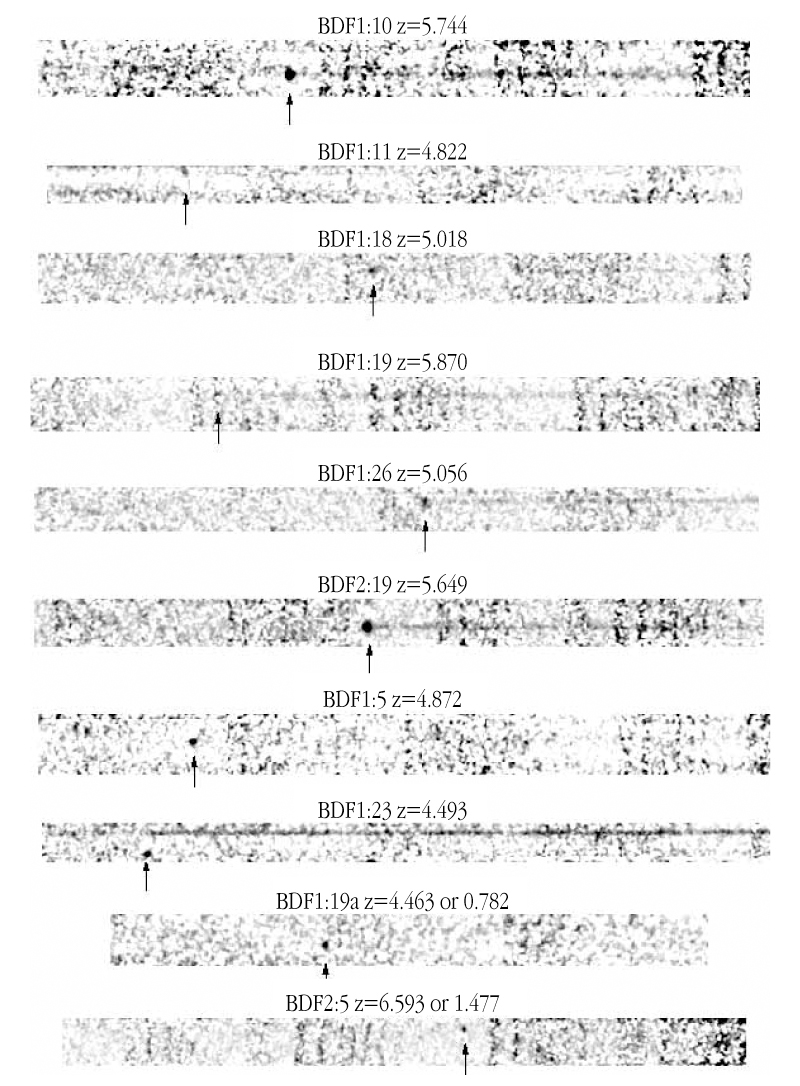

Spectra of some of the most distant galaxies known

Spectra of ten of the most distant galaxies, all with confirmed redshifts. Each galaxy spectrum displays a sharp peak in colour showing the signature of its hydrogen gas - this is the redshifted Lyman-alpha emission line. The bright Lyman-alpha emission line is indicated in each of the spectra along with the redshift. The strong "break" seen in each spectrum over the region of Lyman-alpha emission is the reason why these objects are not visible in the R-band (central wavelength at 650 nm); there is simply no light visible on the short-wavelength (blue) side of the Lyman-emission alpha emission line.

Credit: ESO